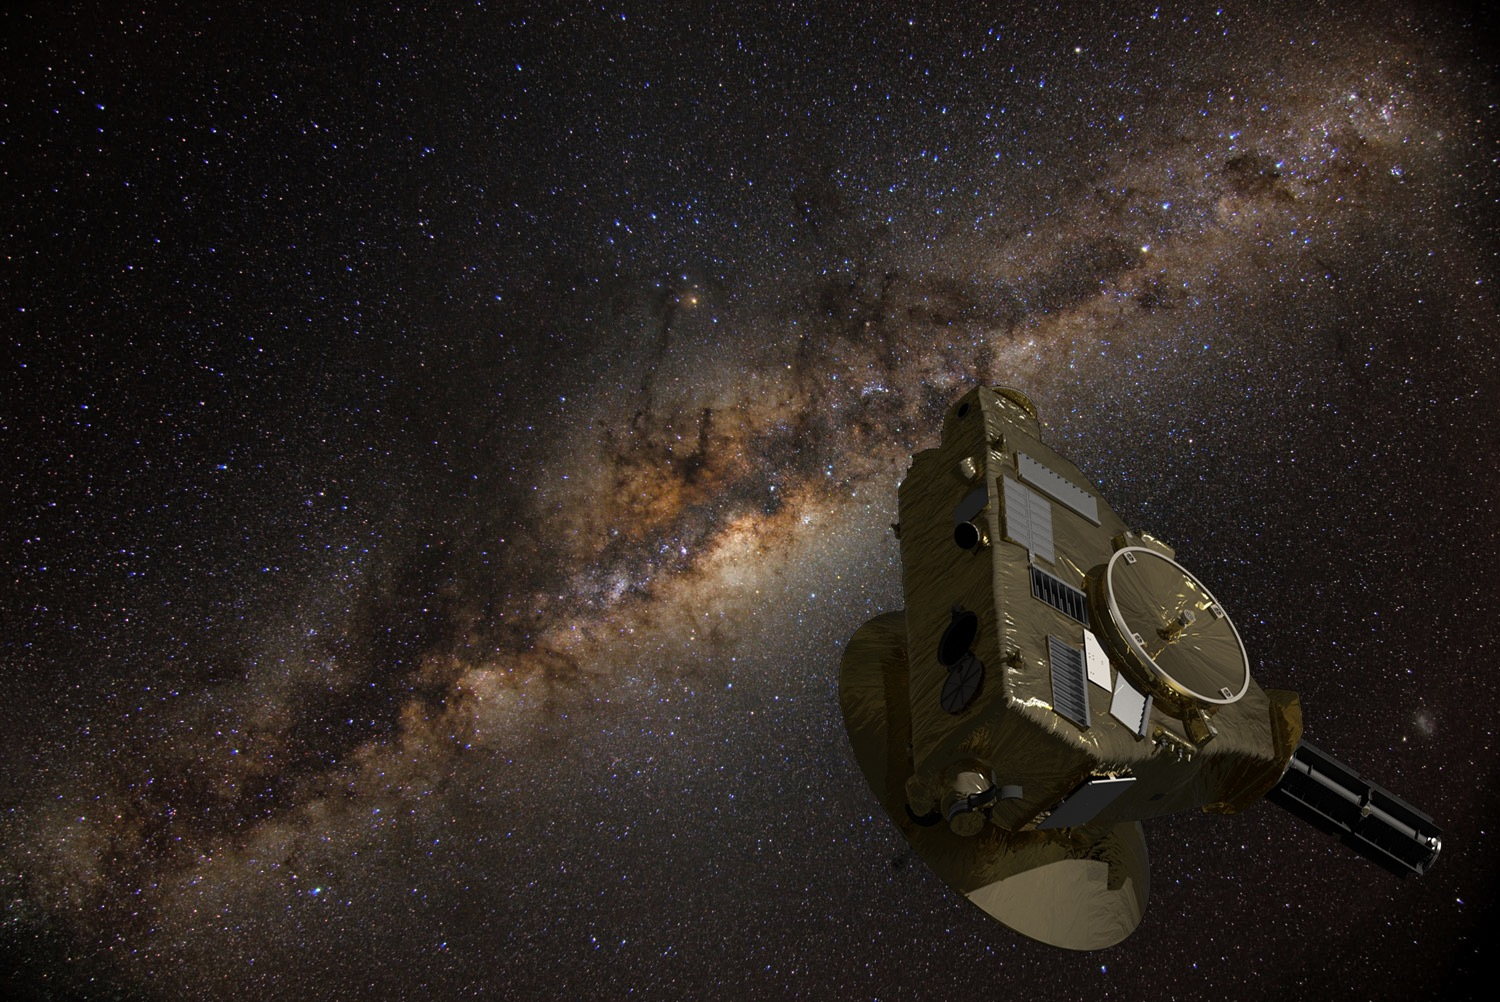

New Horizons Spacecraft

An artist’s impression of the New Horizons spacecraft, which is now in the outer reaches of the Solar System, more than 7 billion kilometers (4 billion miles) from Earth.

Credit: New Horizons